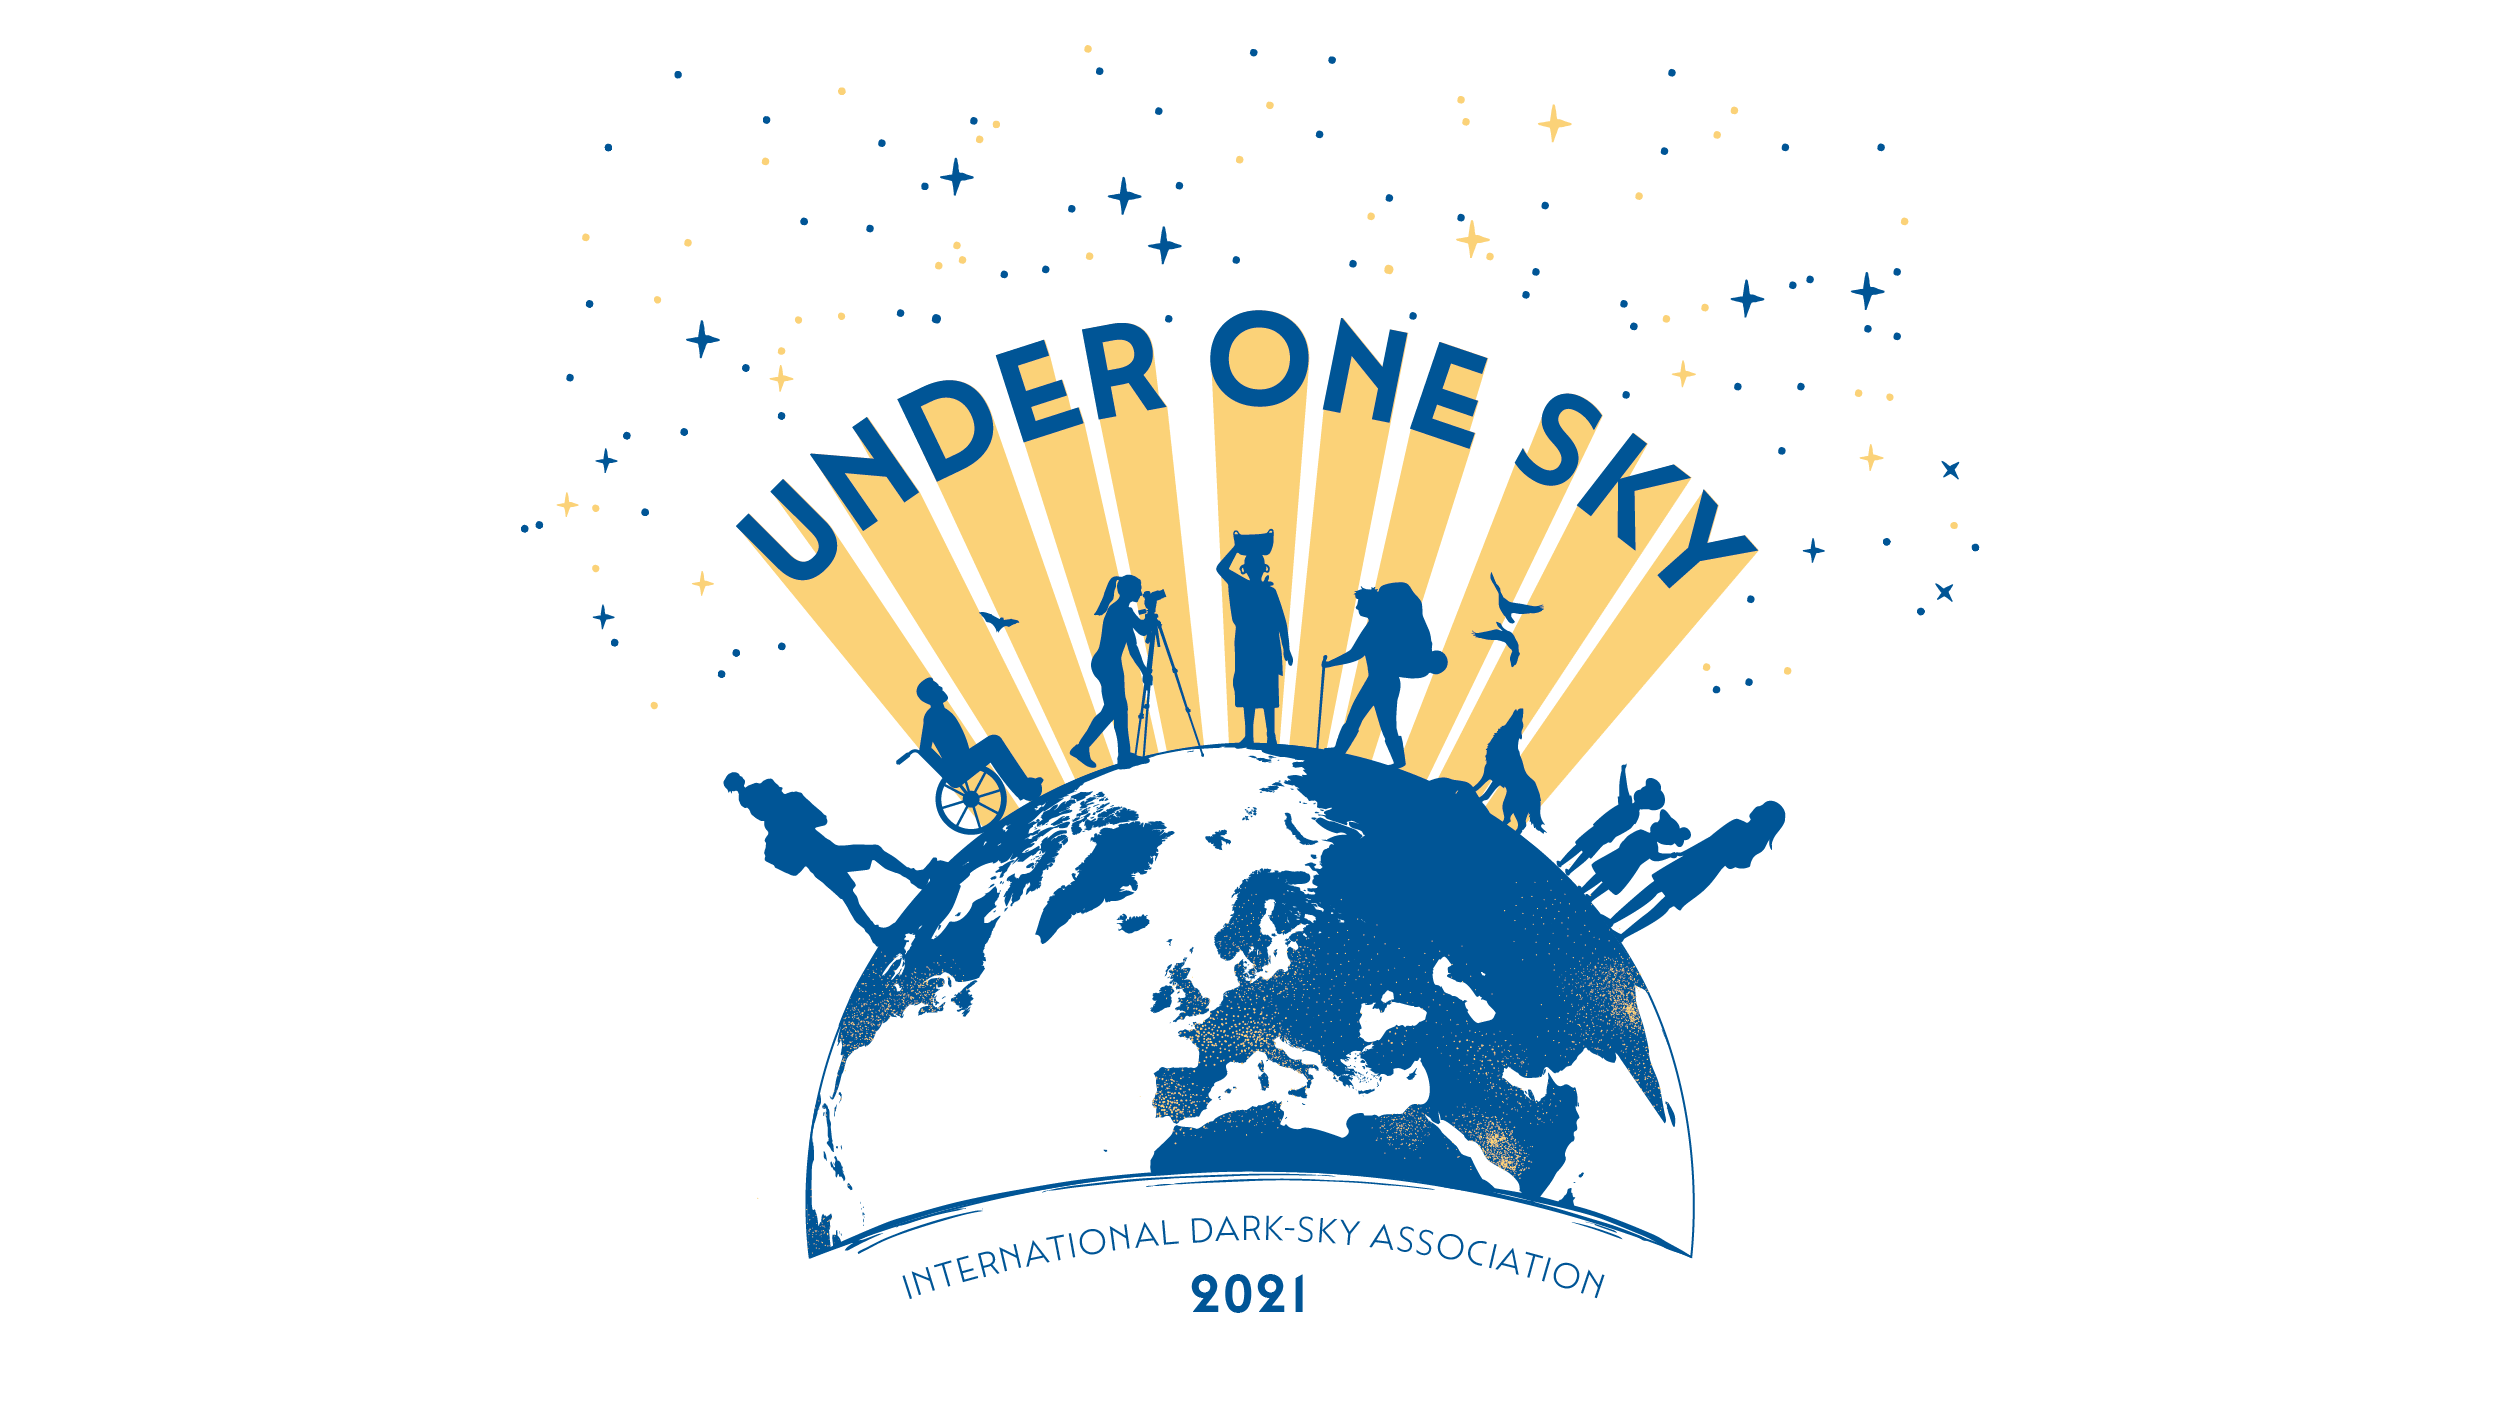

IDA 2021 Workshop Under One Sky Graphic

Credit: NOIRLab